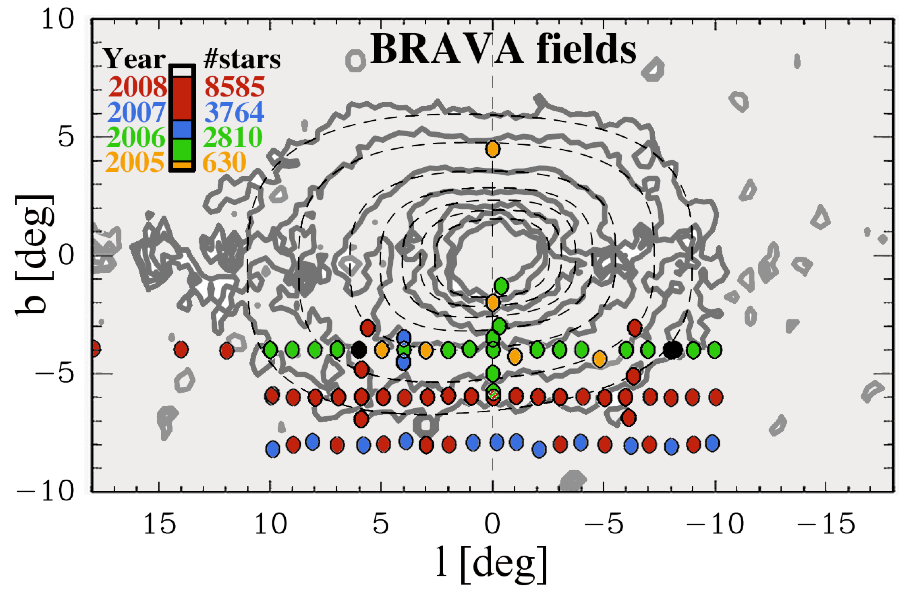

New Insight into the Bar in the Center of the Milky Way

BRAVA Data

Credit: NOIRLab